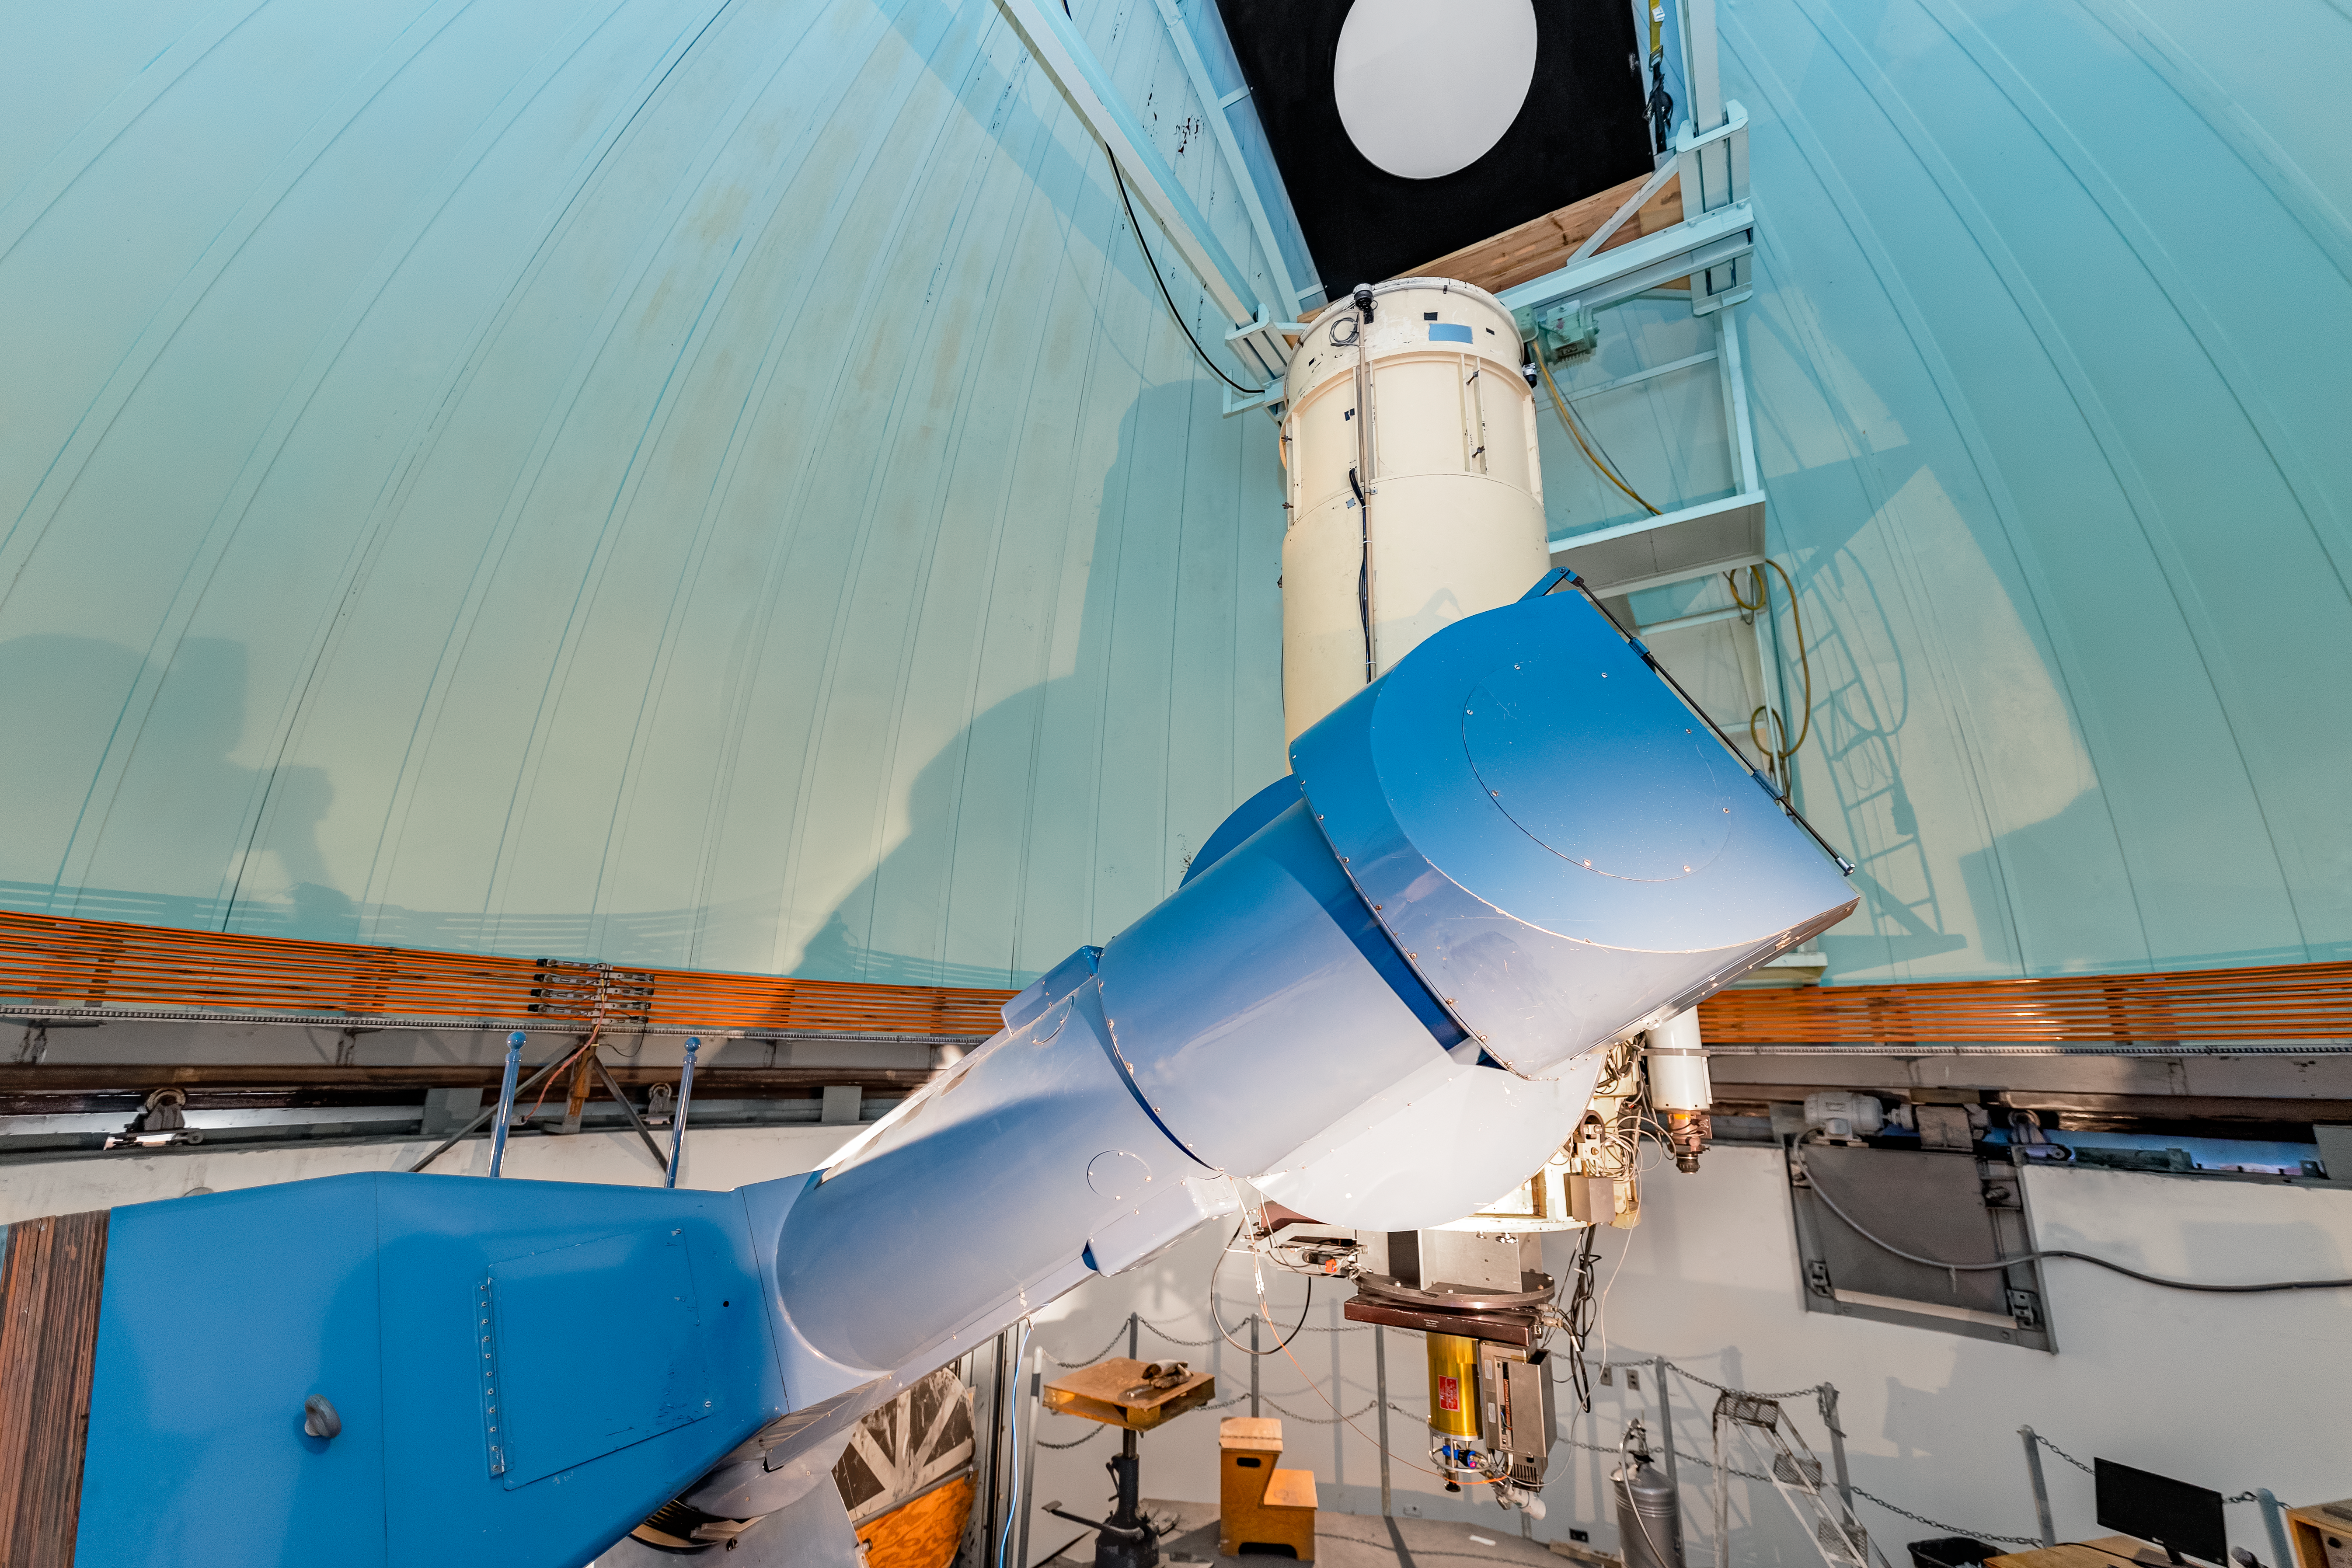

SMARTS 0.9-meter Telescope Interior

The interior of the SMARTS 0.9-meter Telescope on Cerro Tololo in Chile.

Credit: CTIO/NOIRLab/NSF/AURA/ T. Slovinský